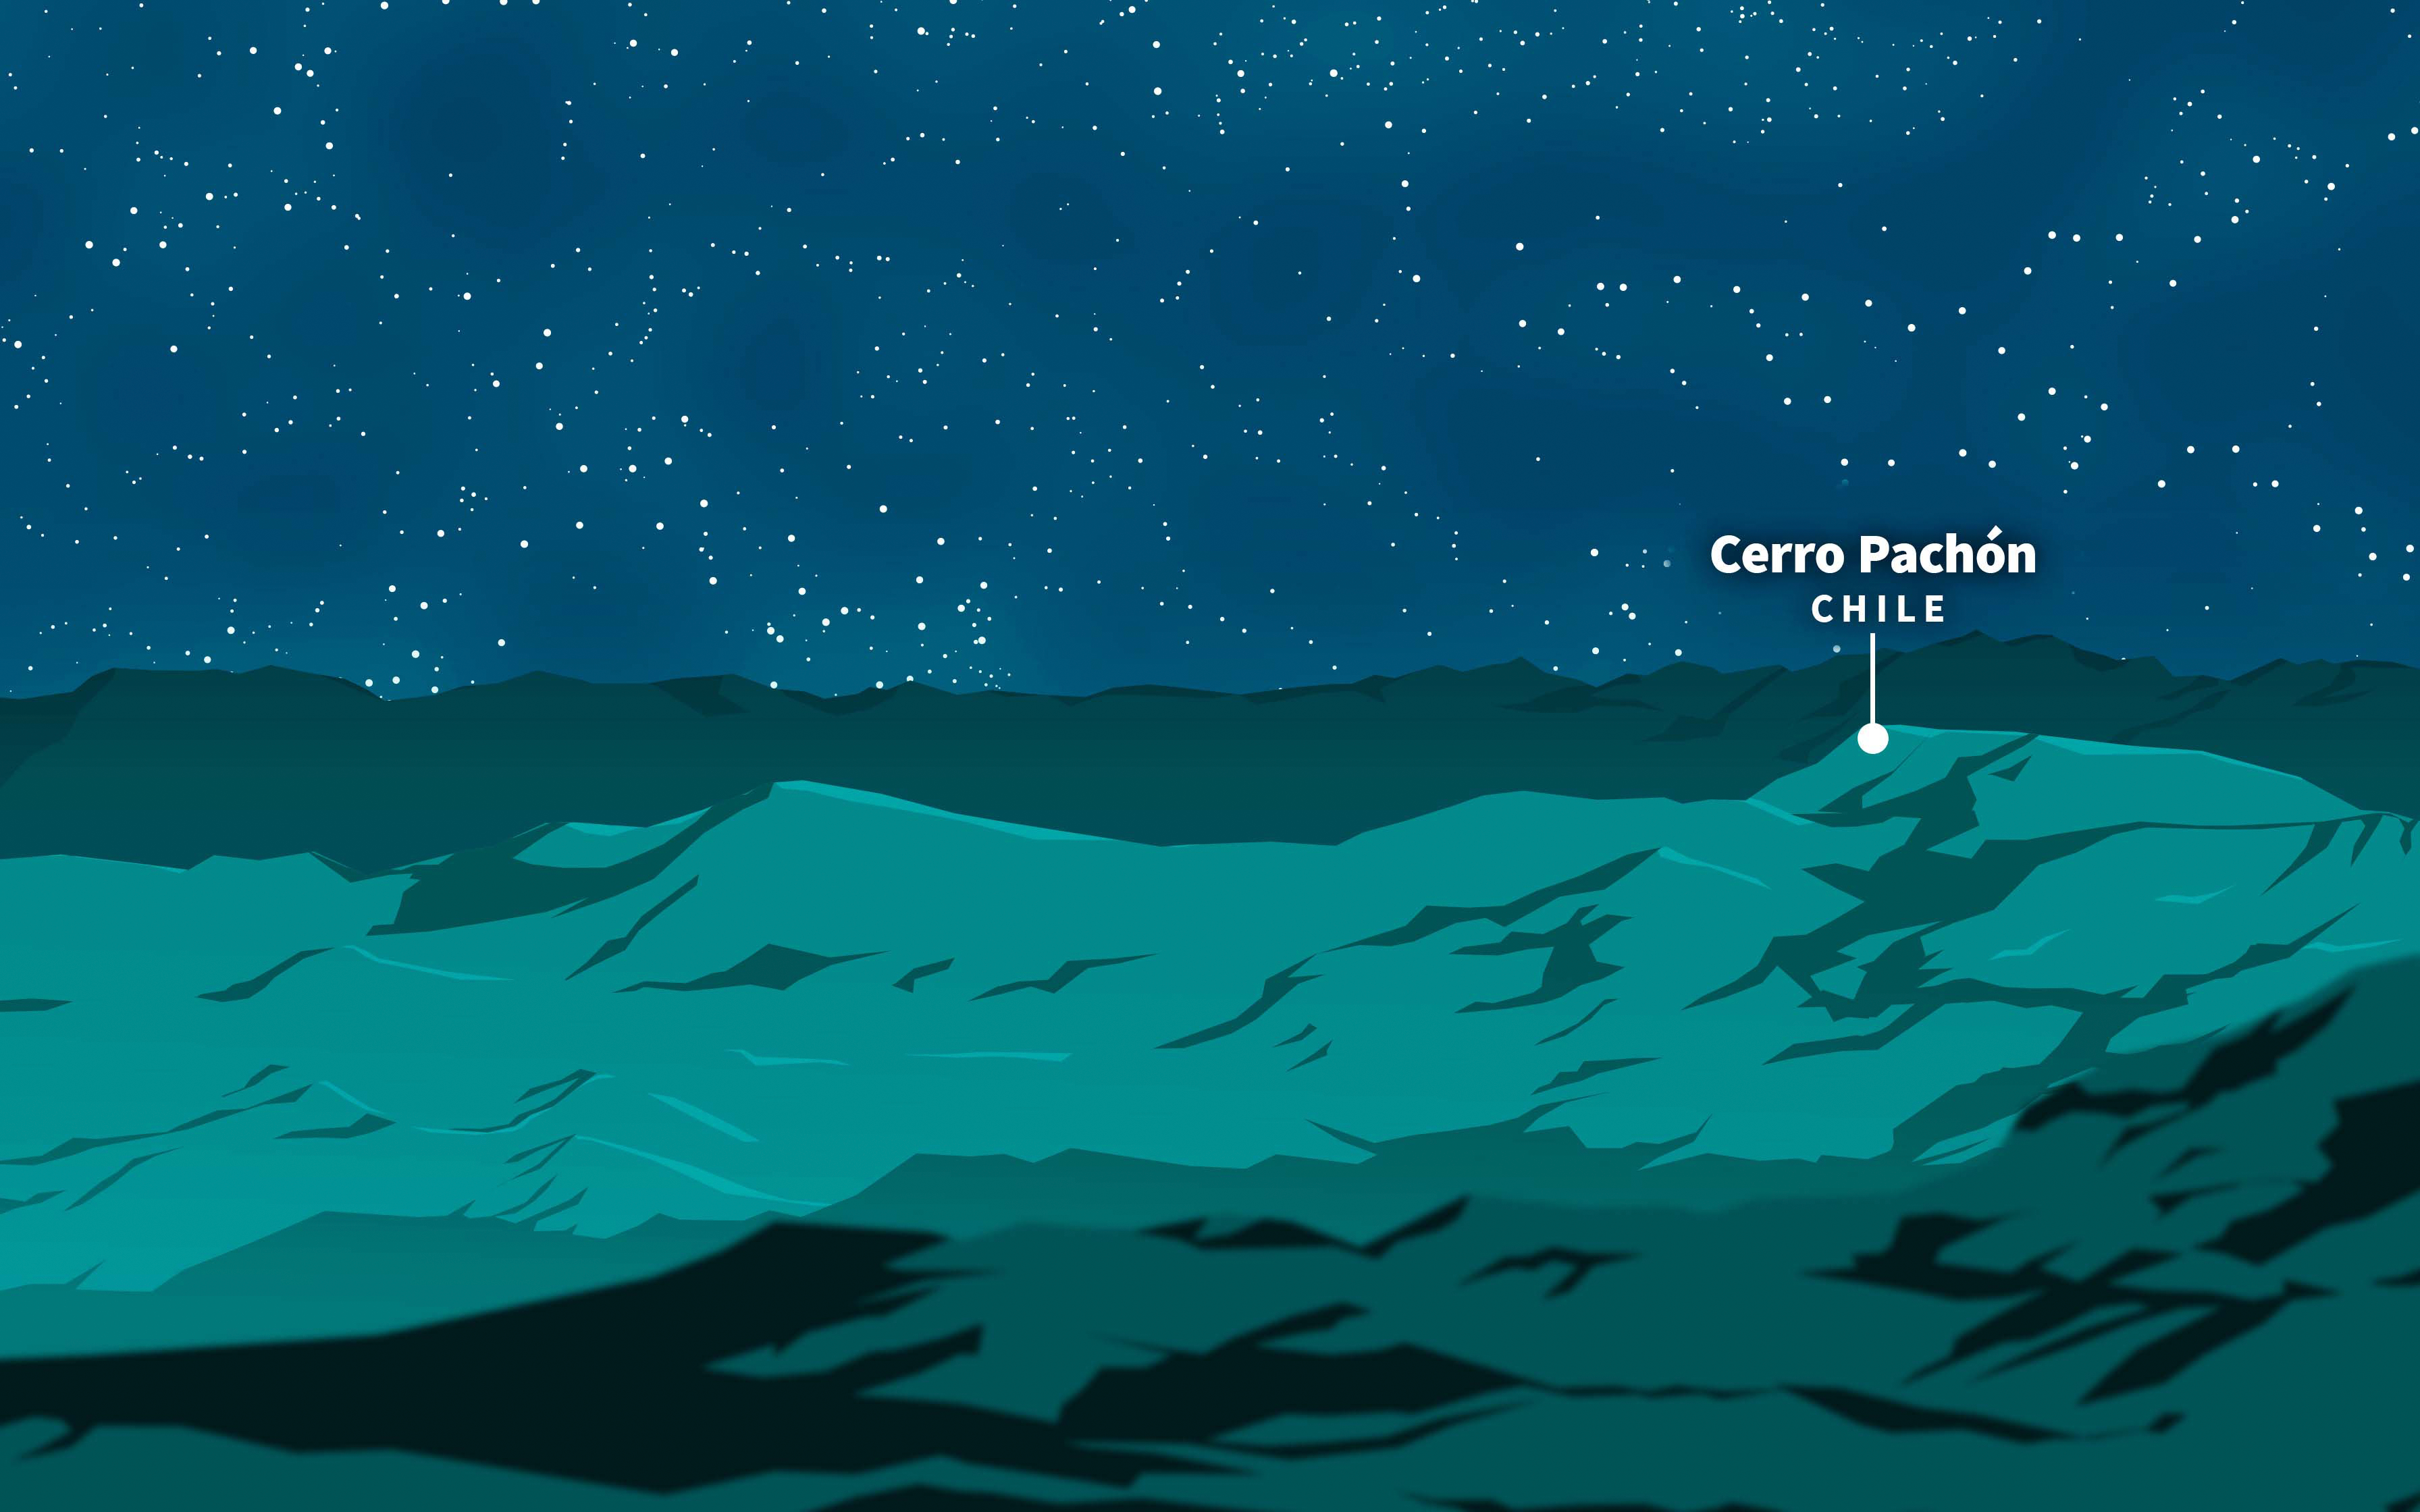

Cerro Pachón Illustration

Creative illustration of Cerro Pachón, in Chile

Credit: RubinObs/NOIRLab/SLAC/NSF/DOE/AURA